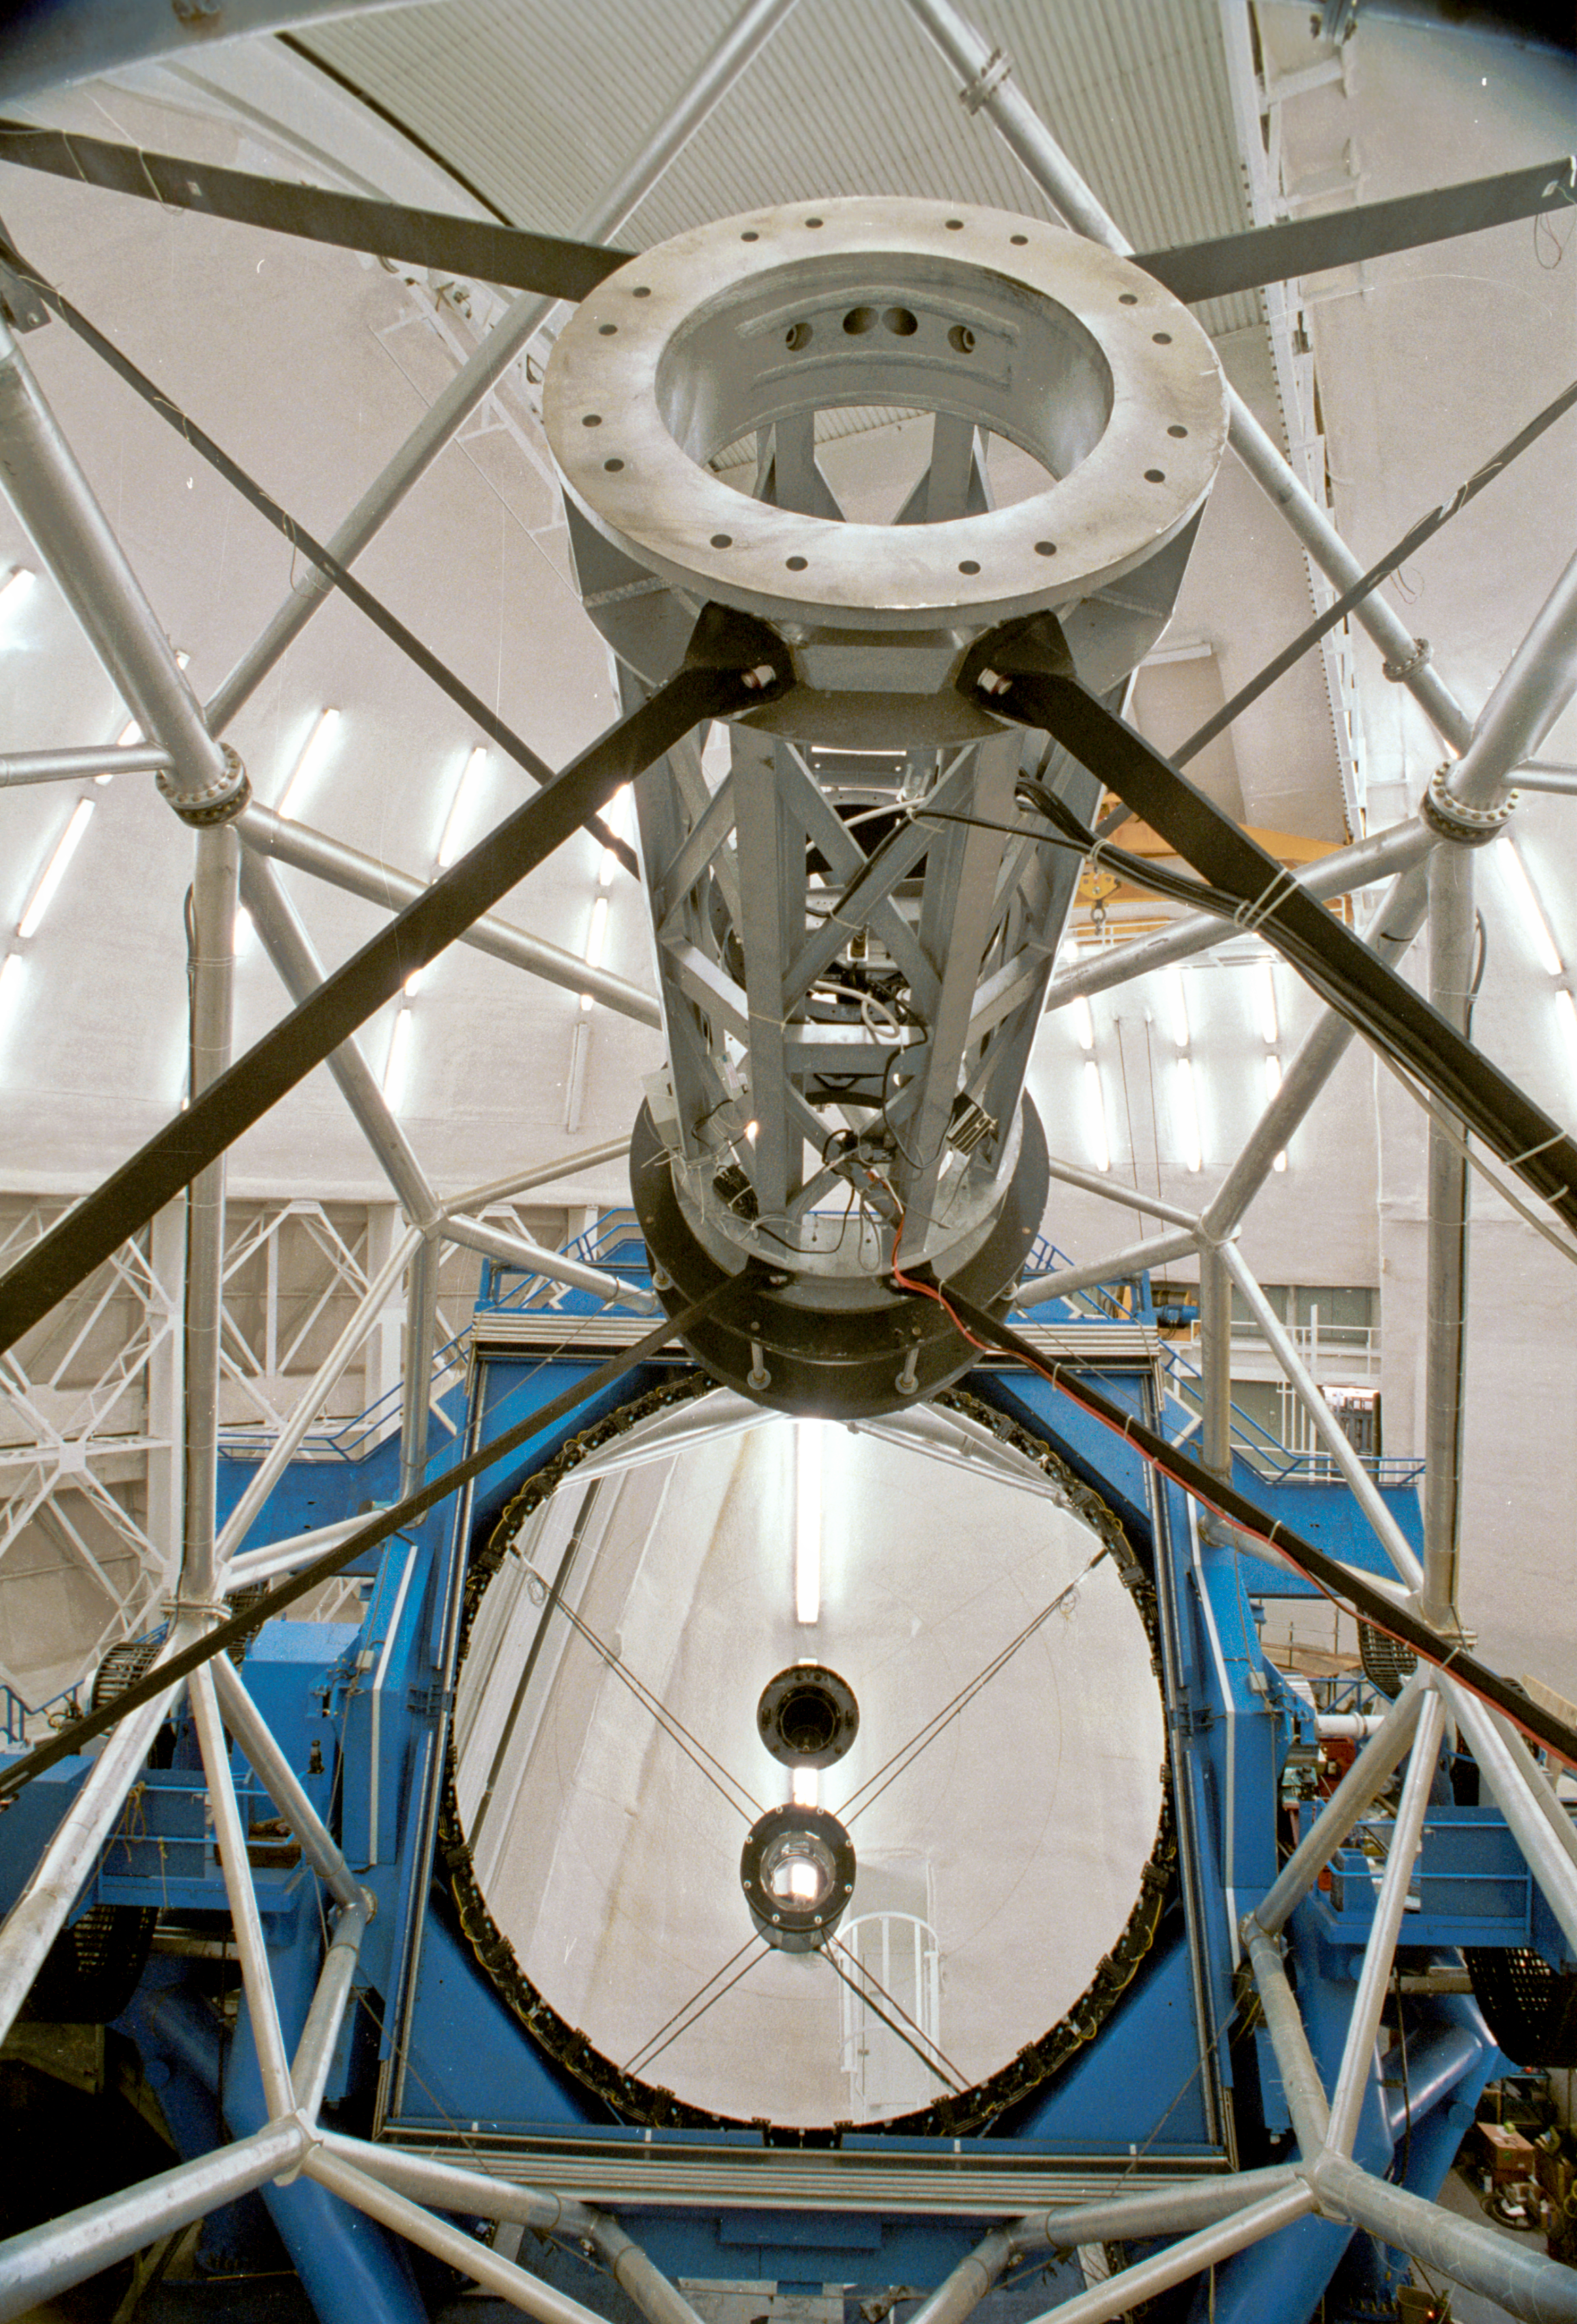

Mirror Installed

A view looking down at the Gemini North shortly after primary mirror installed in the telescope for the first time, also shows the secondary assembly.

Credit: International Gemini Observatory